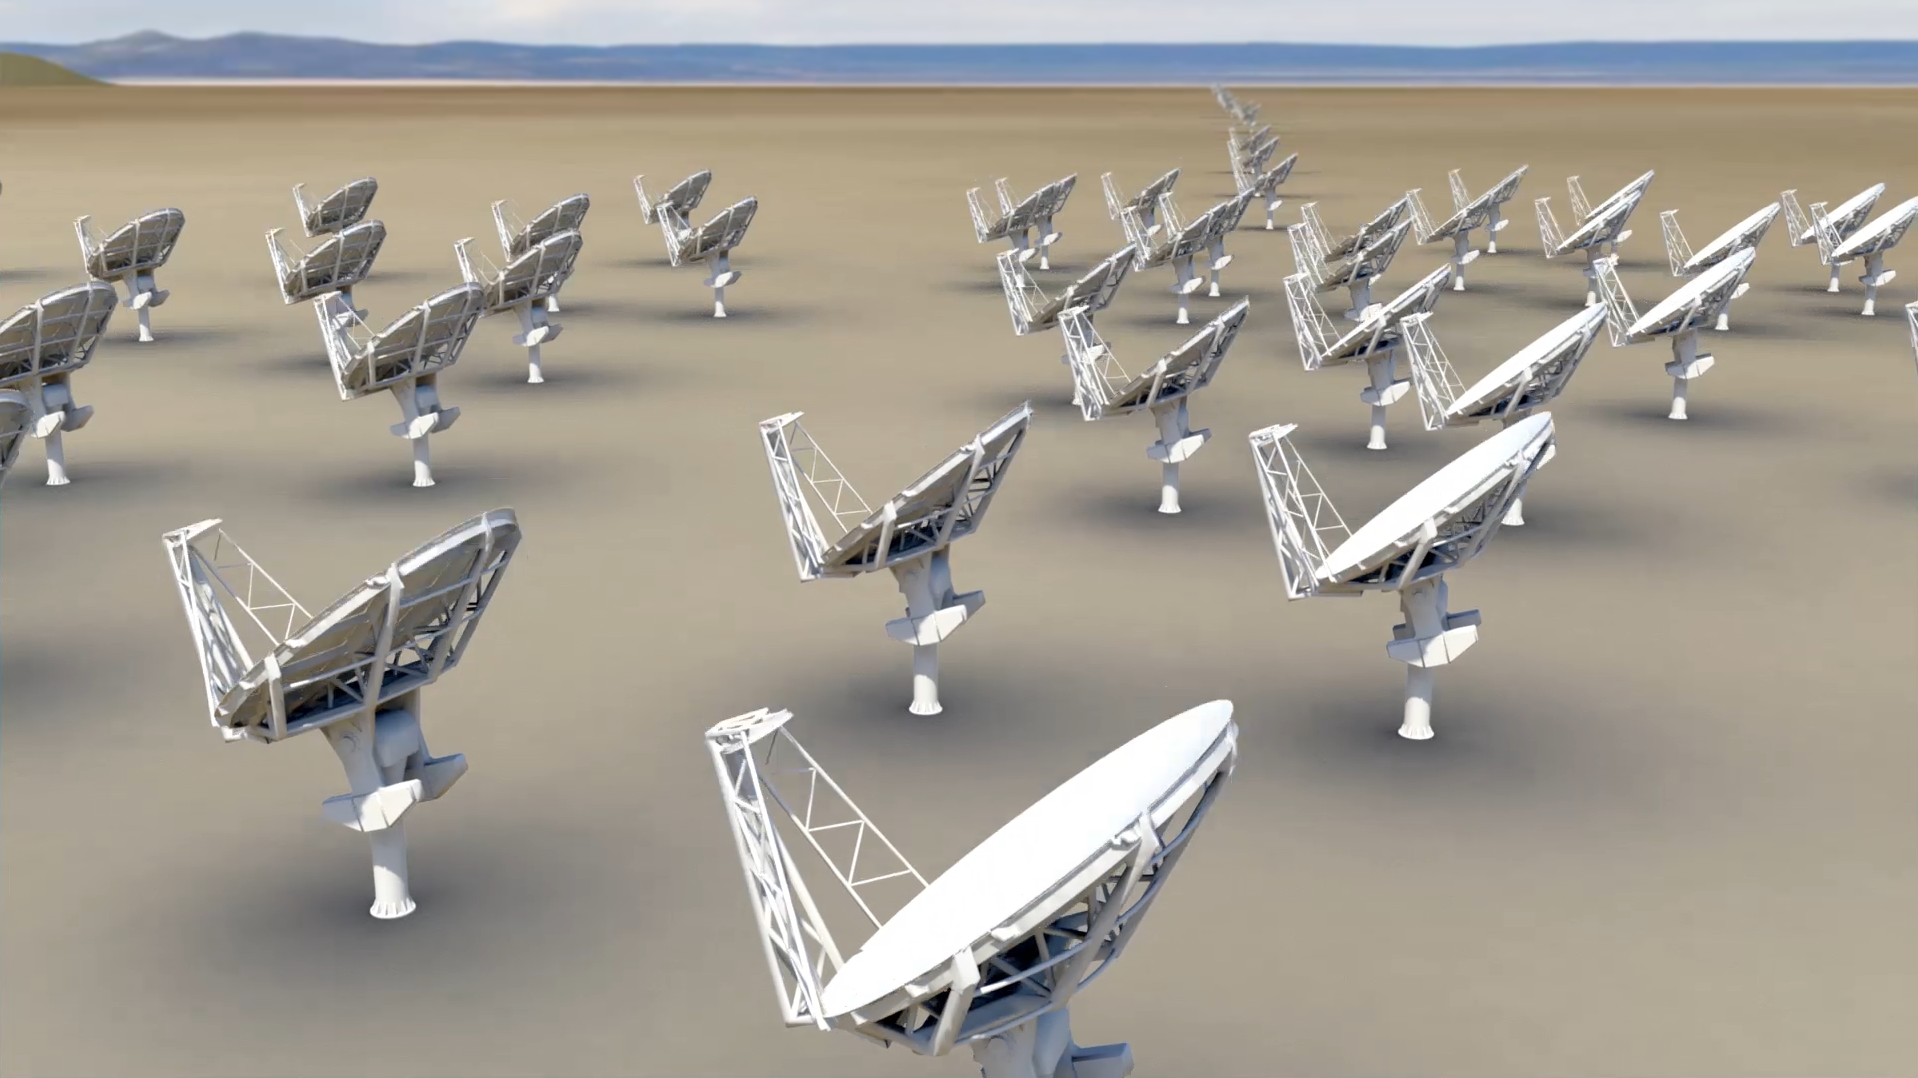

Planning Begins For Next Leap Forward in Research Capability

The National Radio Astronomy Observatory (NRAO) and Associated Universities, Inc. (AUI) are launching a new initiative to design a next-generation radio telescope with scientific capabilities far beyond those provided by any existing or currently proposed observatory. Building on the success of one of the National Science Foundation’s (NSF) flagship observatories, the Karl G. Jansky Very Large Array (VLA), NRAO and AUI are beginning a two-year project to explore the science opportunities, design concepts, and technologies needed to construct a new class of radio telescope. This proposed array, consisting of more than 200 antennas, would extend across the desert southwest of the United States and into northern Mexico. Currently dubbed the next-generation Very Large Array, or ngVLA for short, the new research facility will be designed to provide the next leap forward in our understanding of planets, galaxies, black holes, and fundamental physics.

Credit: Bill Saxton, NRAO/AUI/NSF